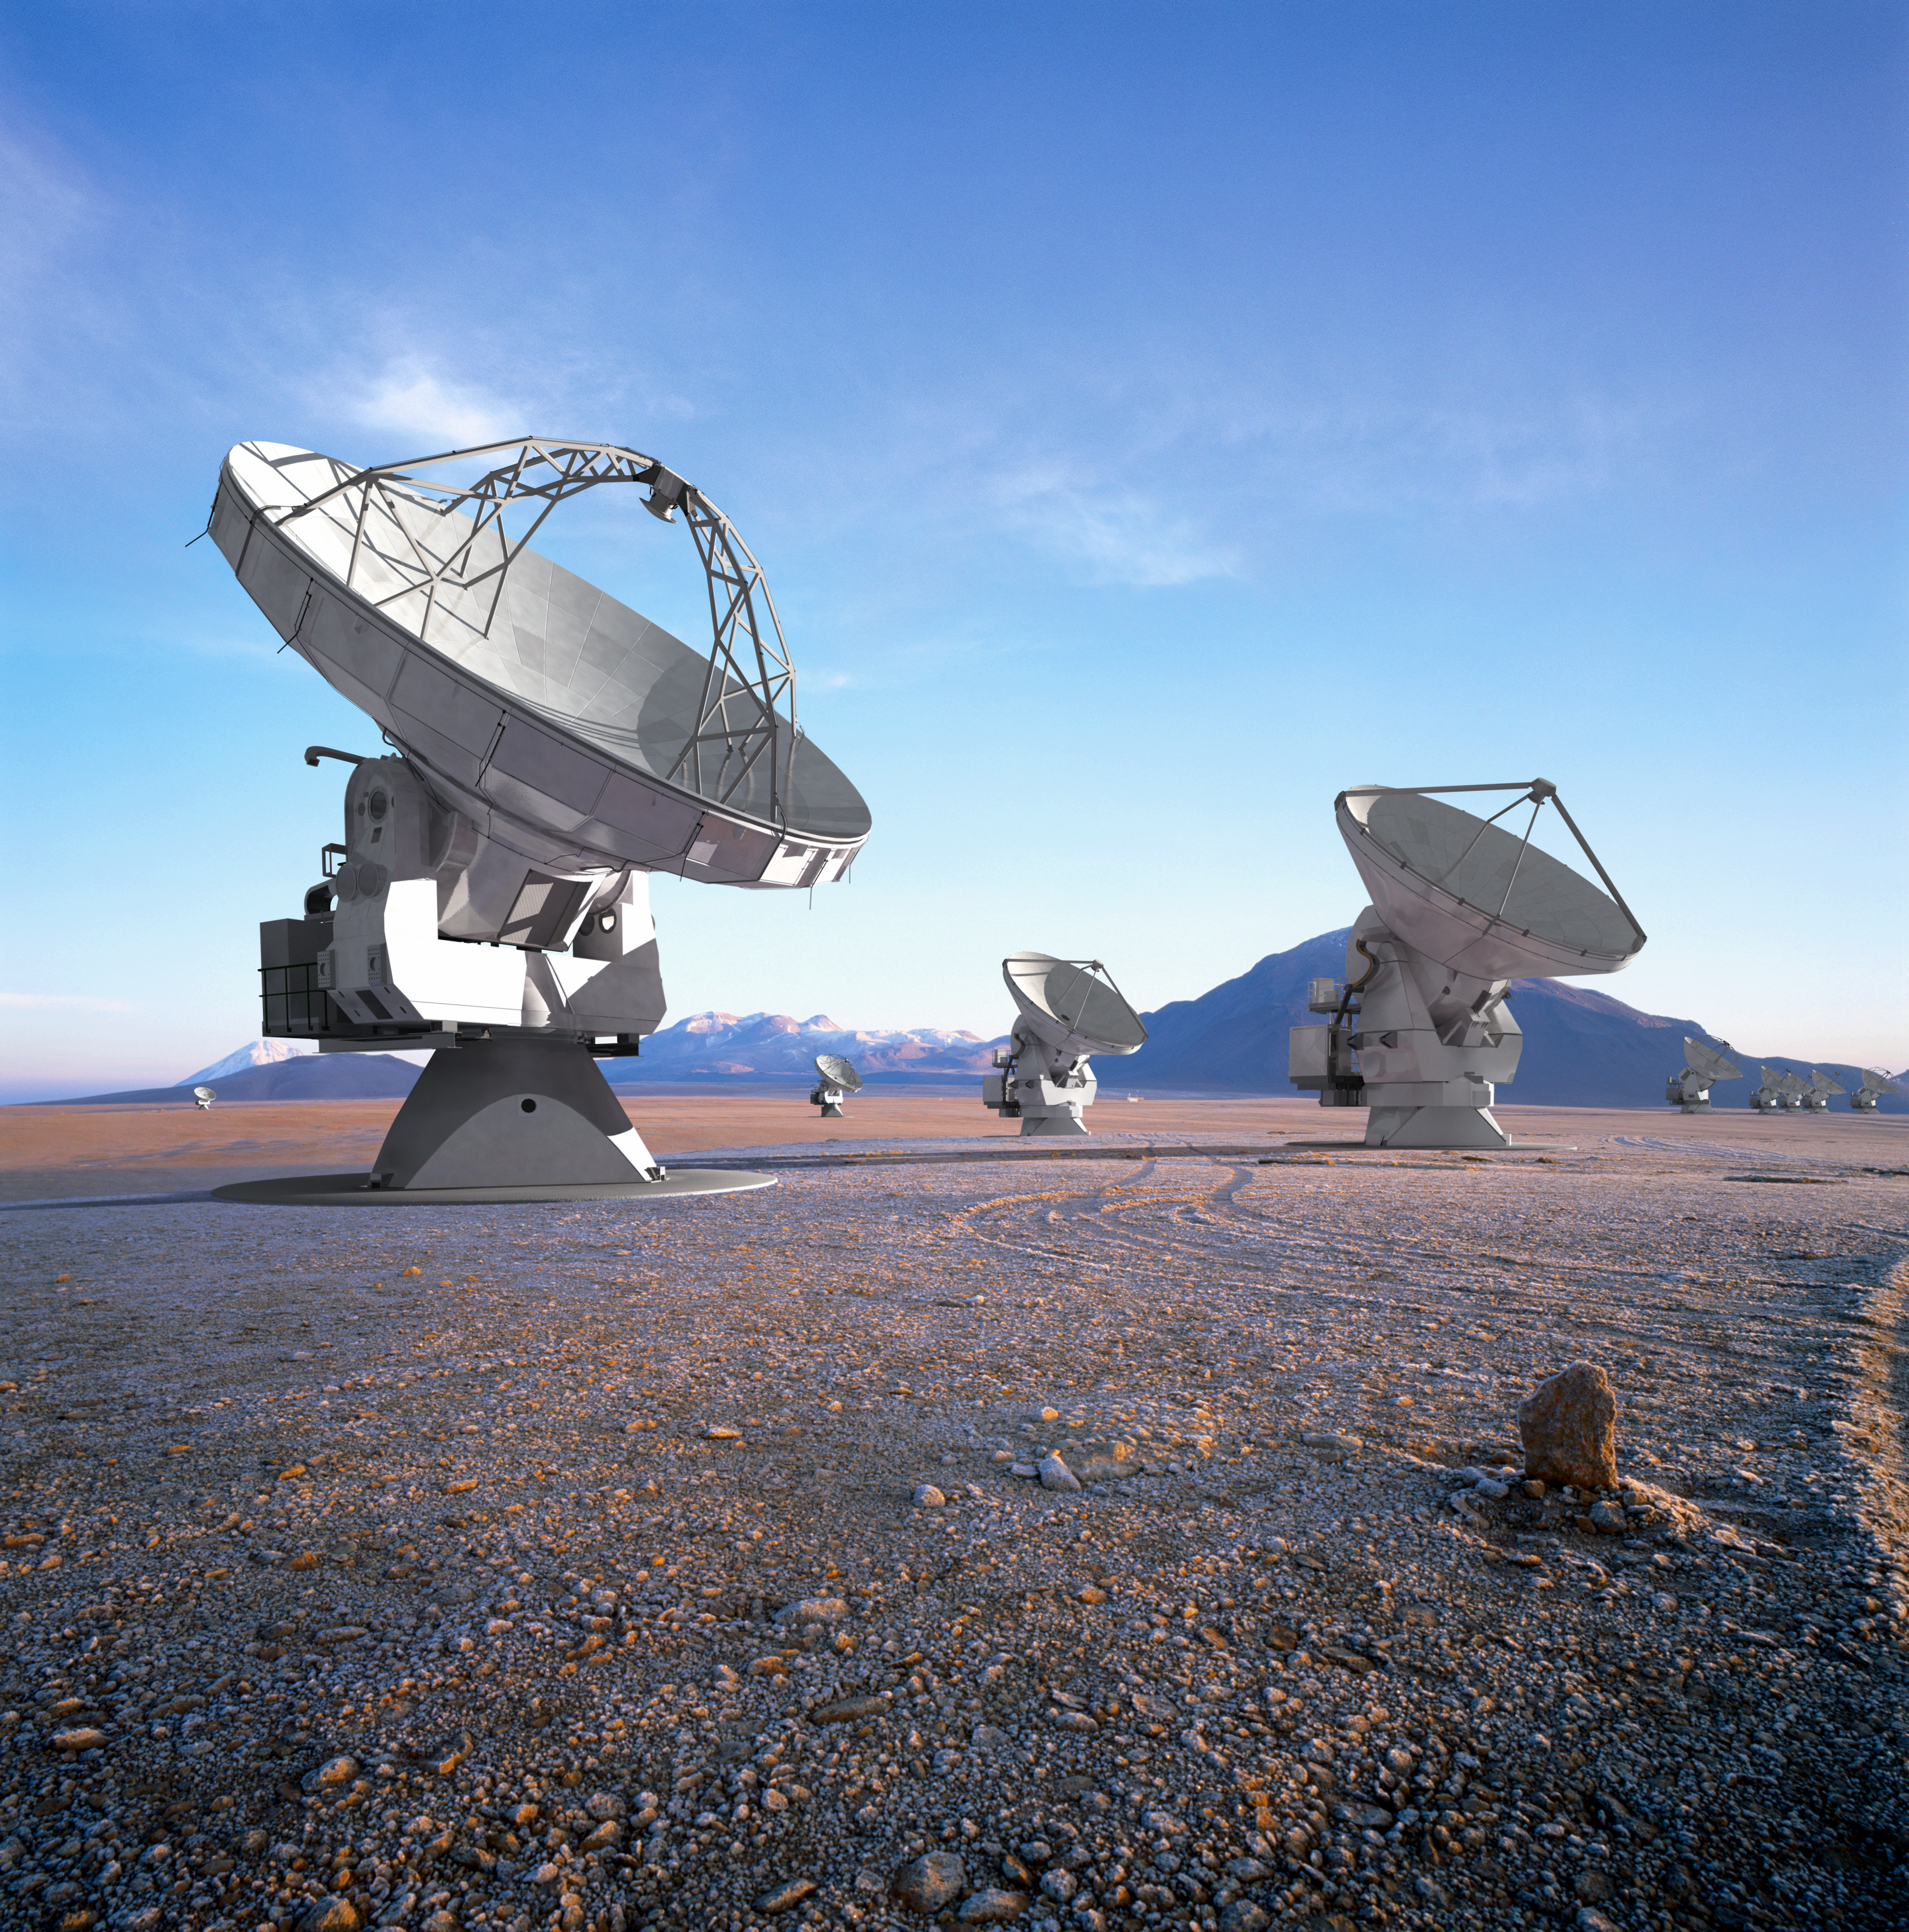

ALMA vision

A vision of the near-future ALMA antenna array. Computer-generated models of antennas were superimposed on a real photograph and adjusted for perspective and lighting.

Credit: ALMA (ESO/NAOJ/NRAO)/L. Calçada (ESO)/H. Heyer (ESO)/H. Zodet (ESO)